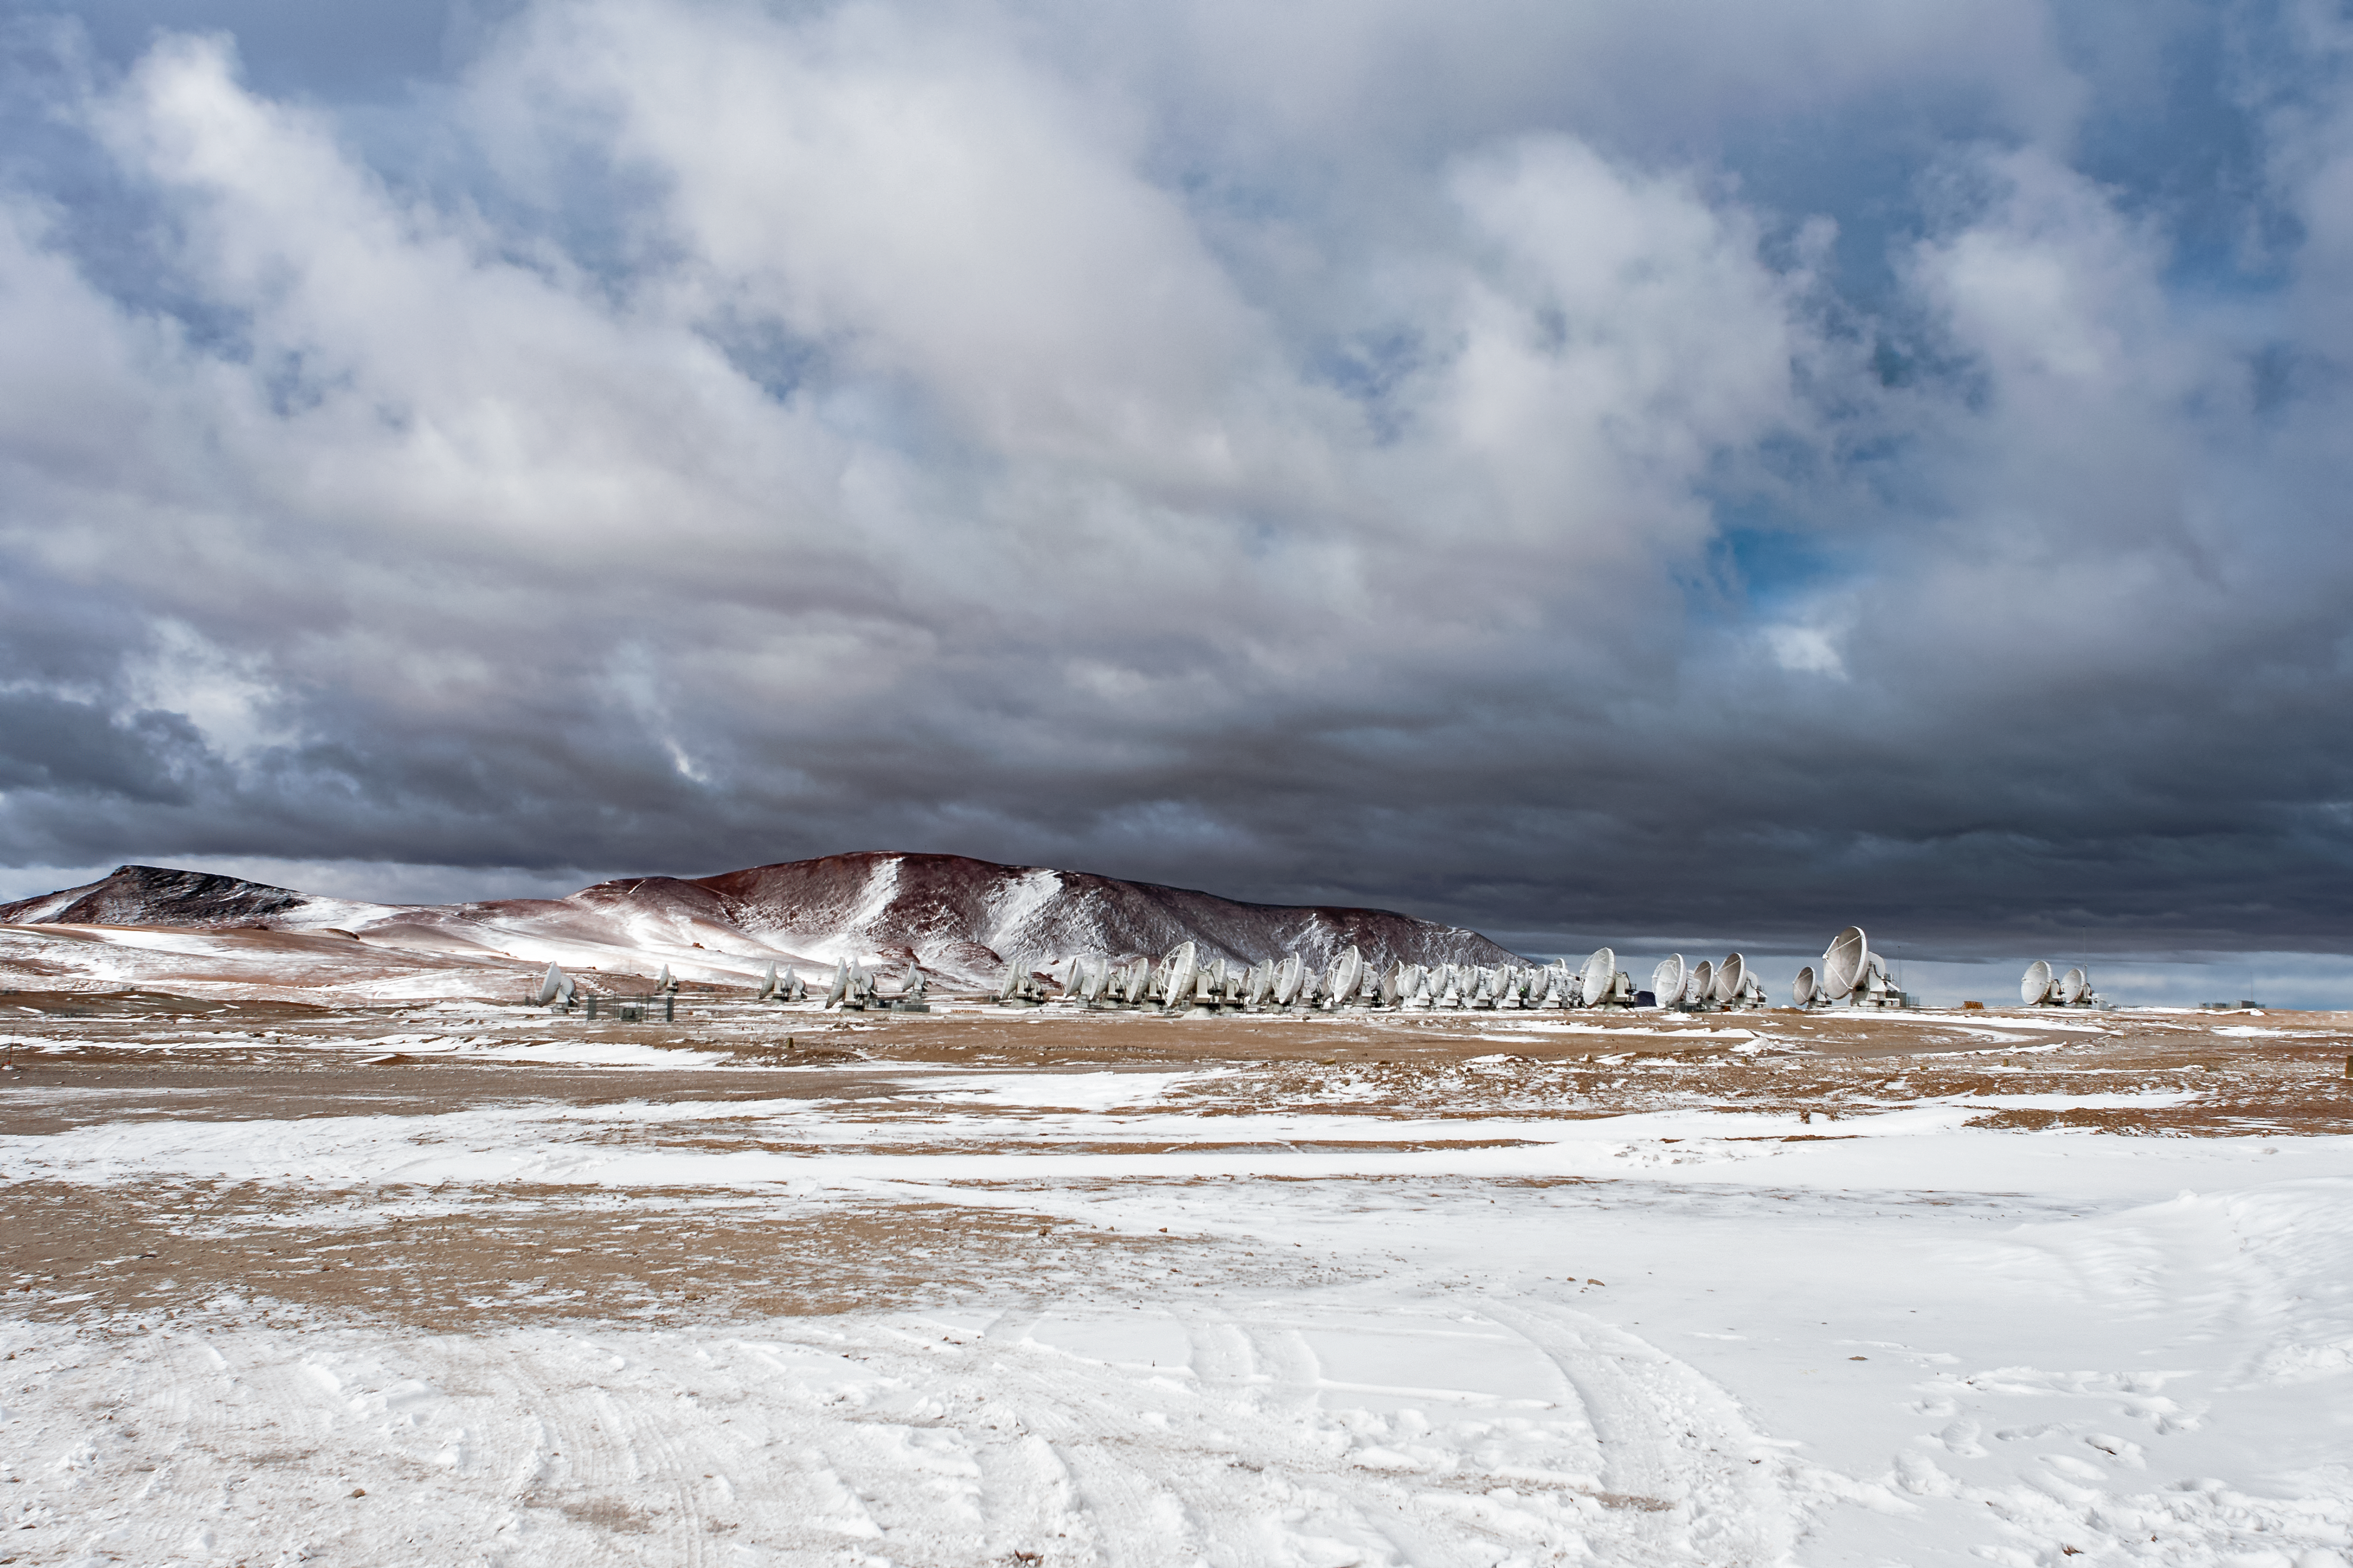

A herd of antennae

The Atacama Large Millimeter/submillimeter Array (ALMA) — a state-of-the-art telescope to study light from some of the coldest objects in the Universe — operates high on the Chajnantor plateau in the Chilean Andes. ALMA comprises 66 high-precision antennae, each weighing in at over 100 tons. Unusual clouds obscure the sky, and a hard frost twinkles from the ground. This image is captured at a sufficient distance to include most of the antennae, giving them an almost animal quality — they appear so be huddling together in a pack for warmth.

Credit: S. Otarola/ESO